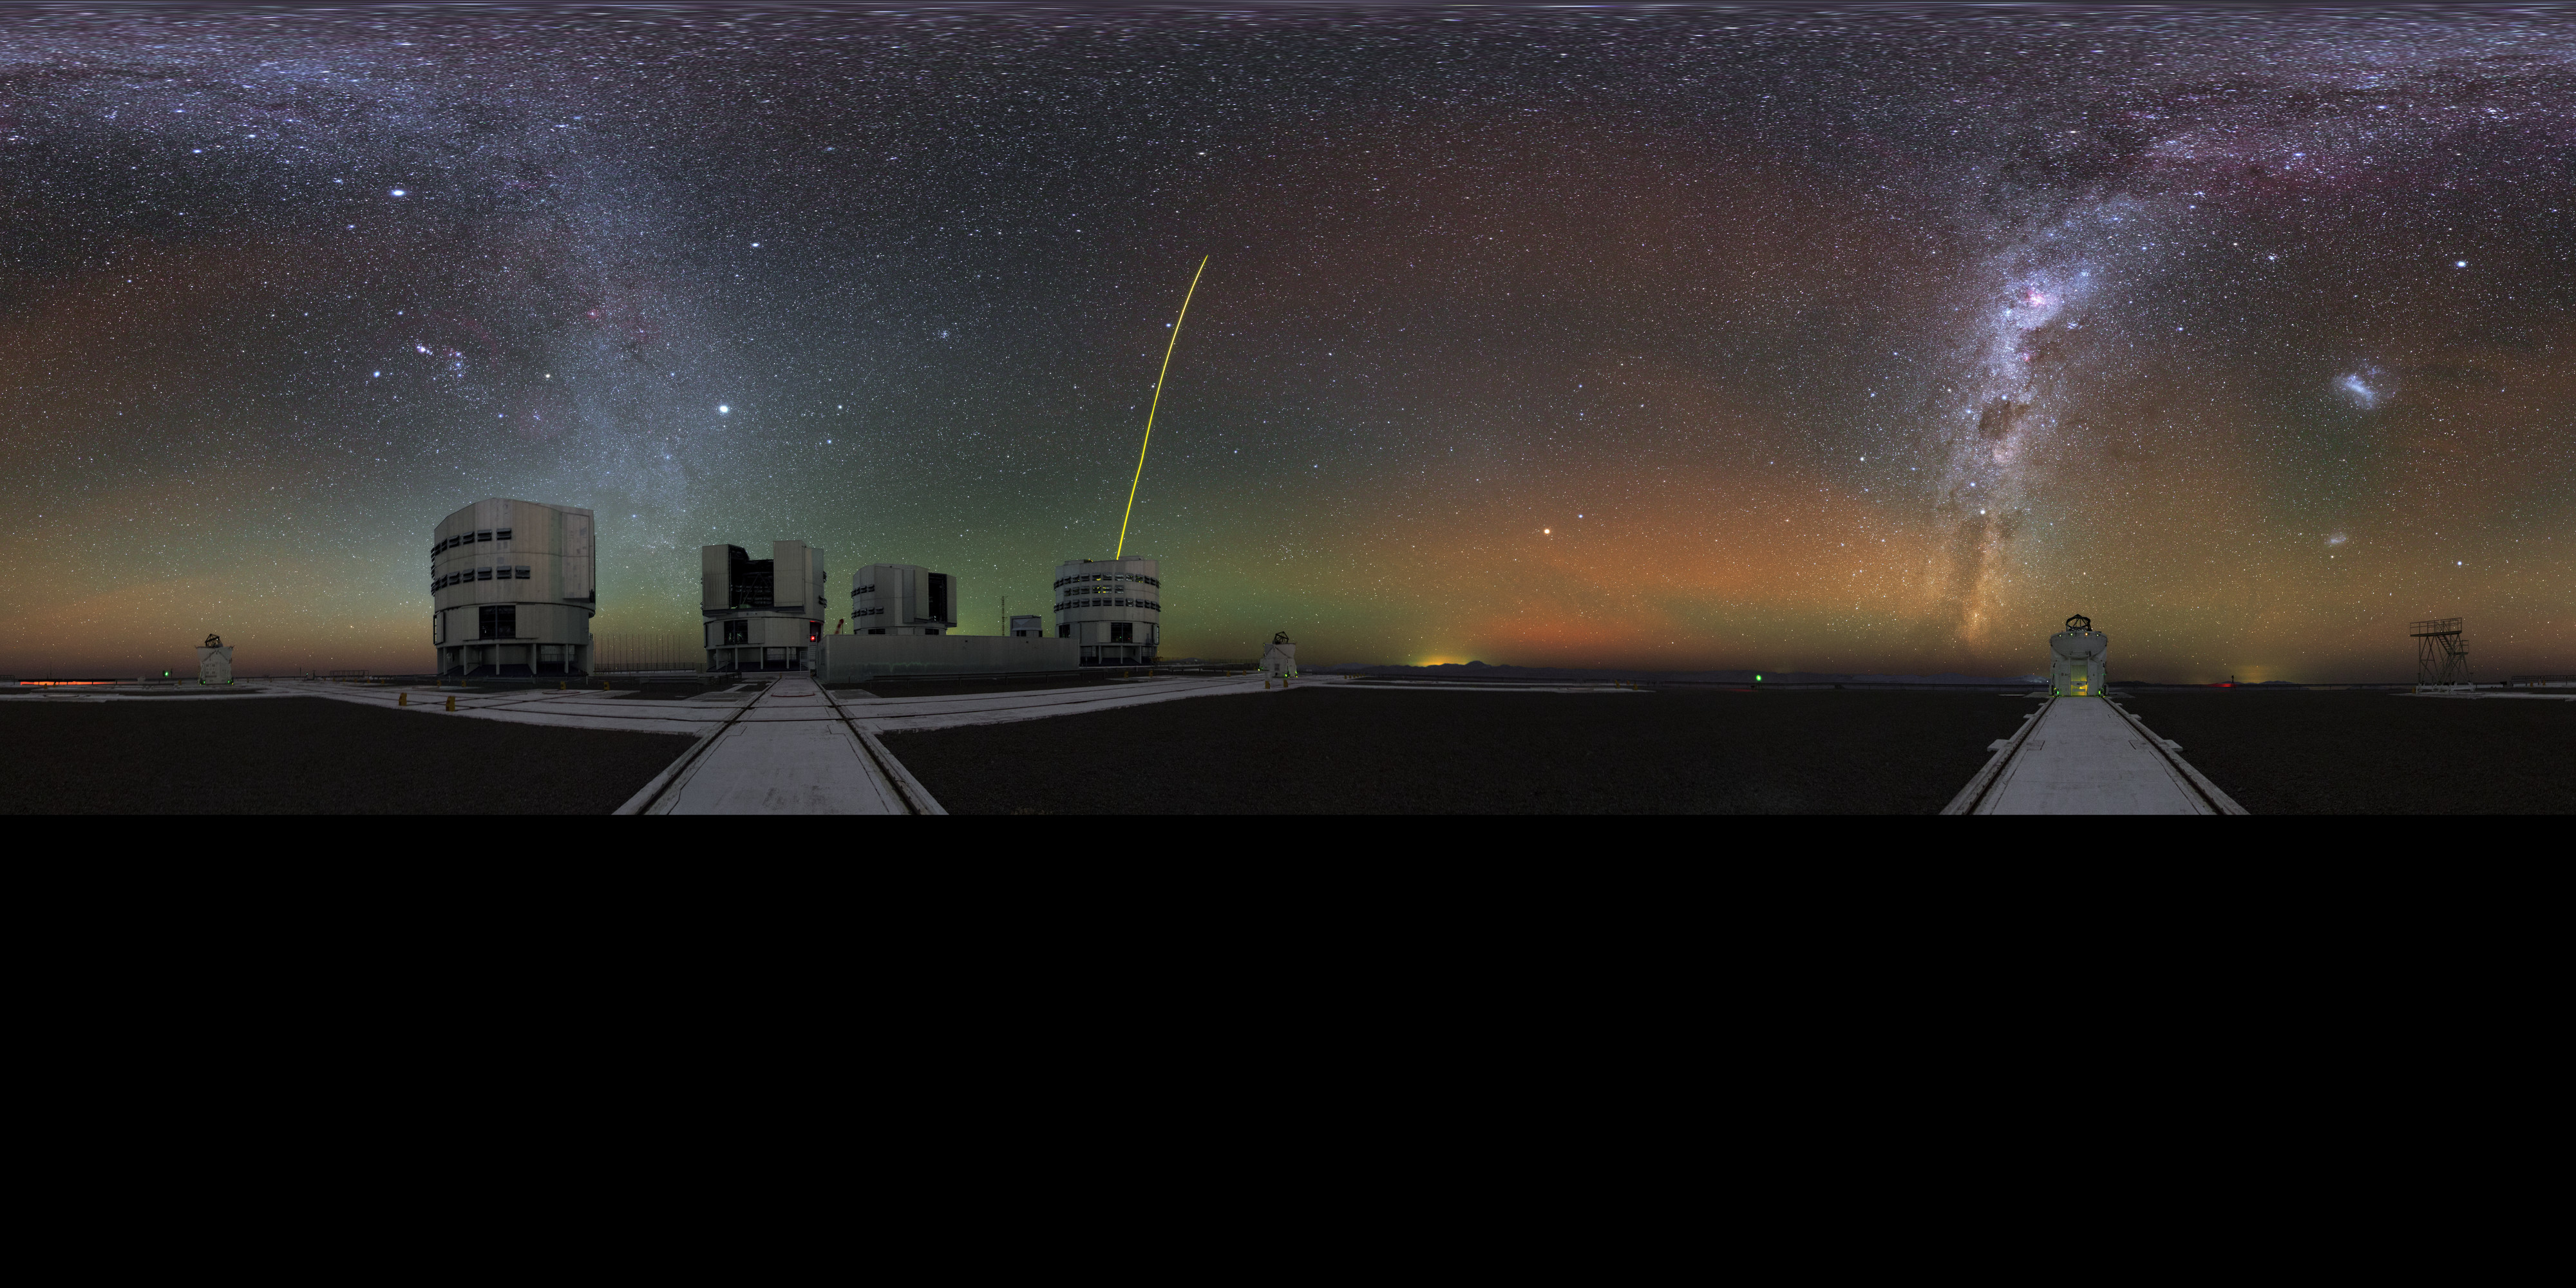

The Paranal family

This ultra HD panorama image was taken during the ESO Ultra HD Expedition. It shows almost all the telescopes of the Paranal Observatory. Three of the small Auxiliary Telescopes are visible as well as all four Unit Telescopes of the VLT. One of the Unit Telescopes has its guiding laser active and is pointing at the centre of the Milky Way. This image was taken using a fish-eye lens and has been extended to a 360 x 180 degrees (with black) panorama.

Credit: Y. Beletsky (LCO)/ESO